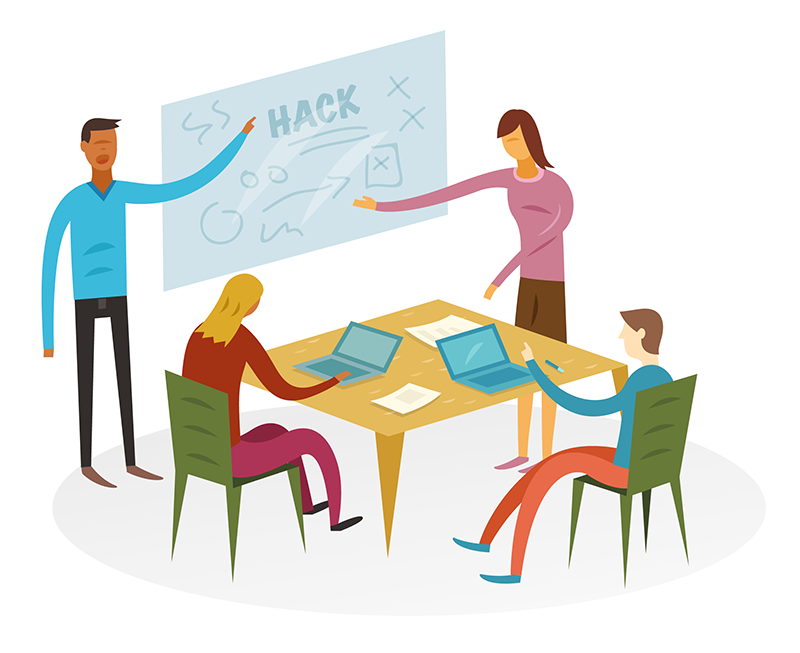

How to participate in astronomy research

This illustration is part of the IAU Theme "How to participate in astronomy research"

Credit: IAU/Alex Mathers (alexmathers.net)